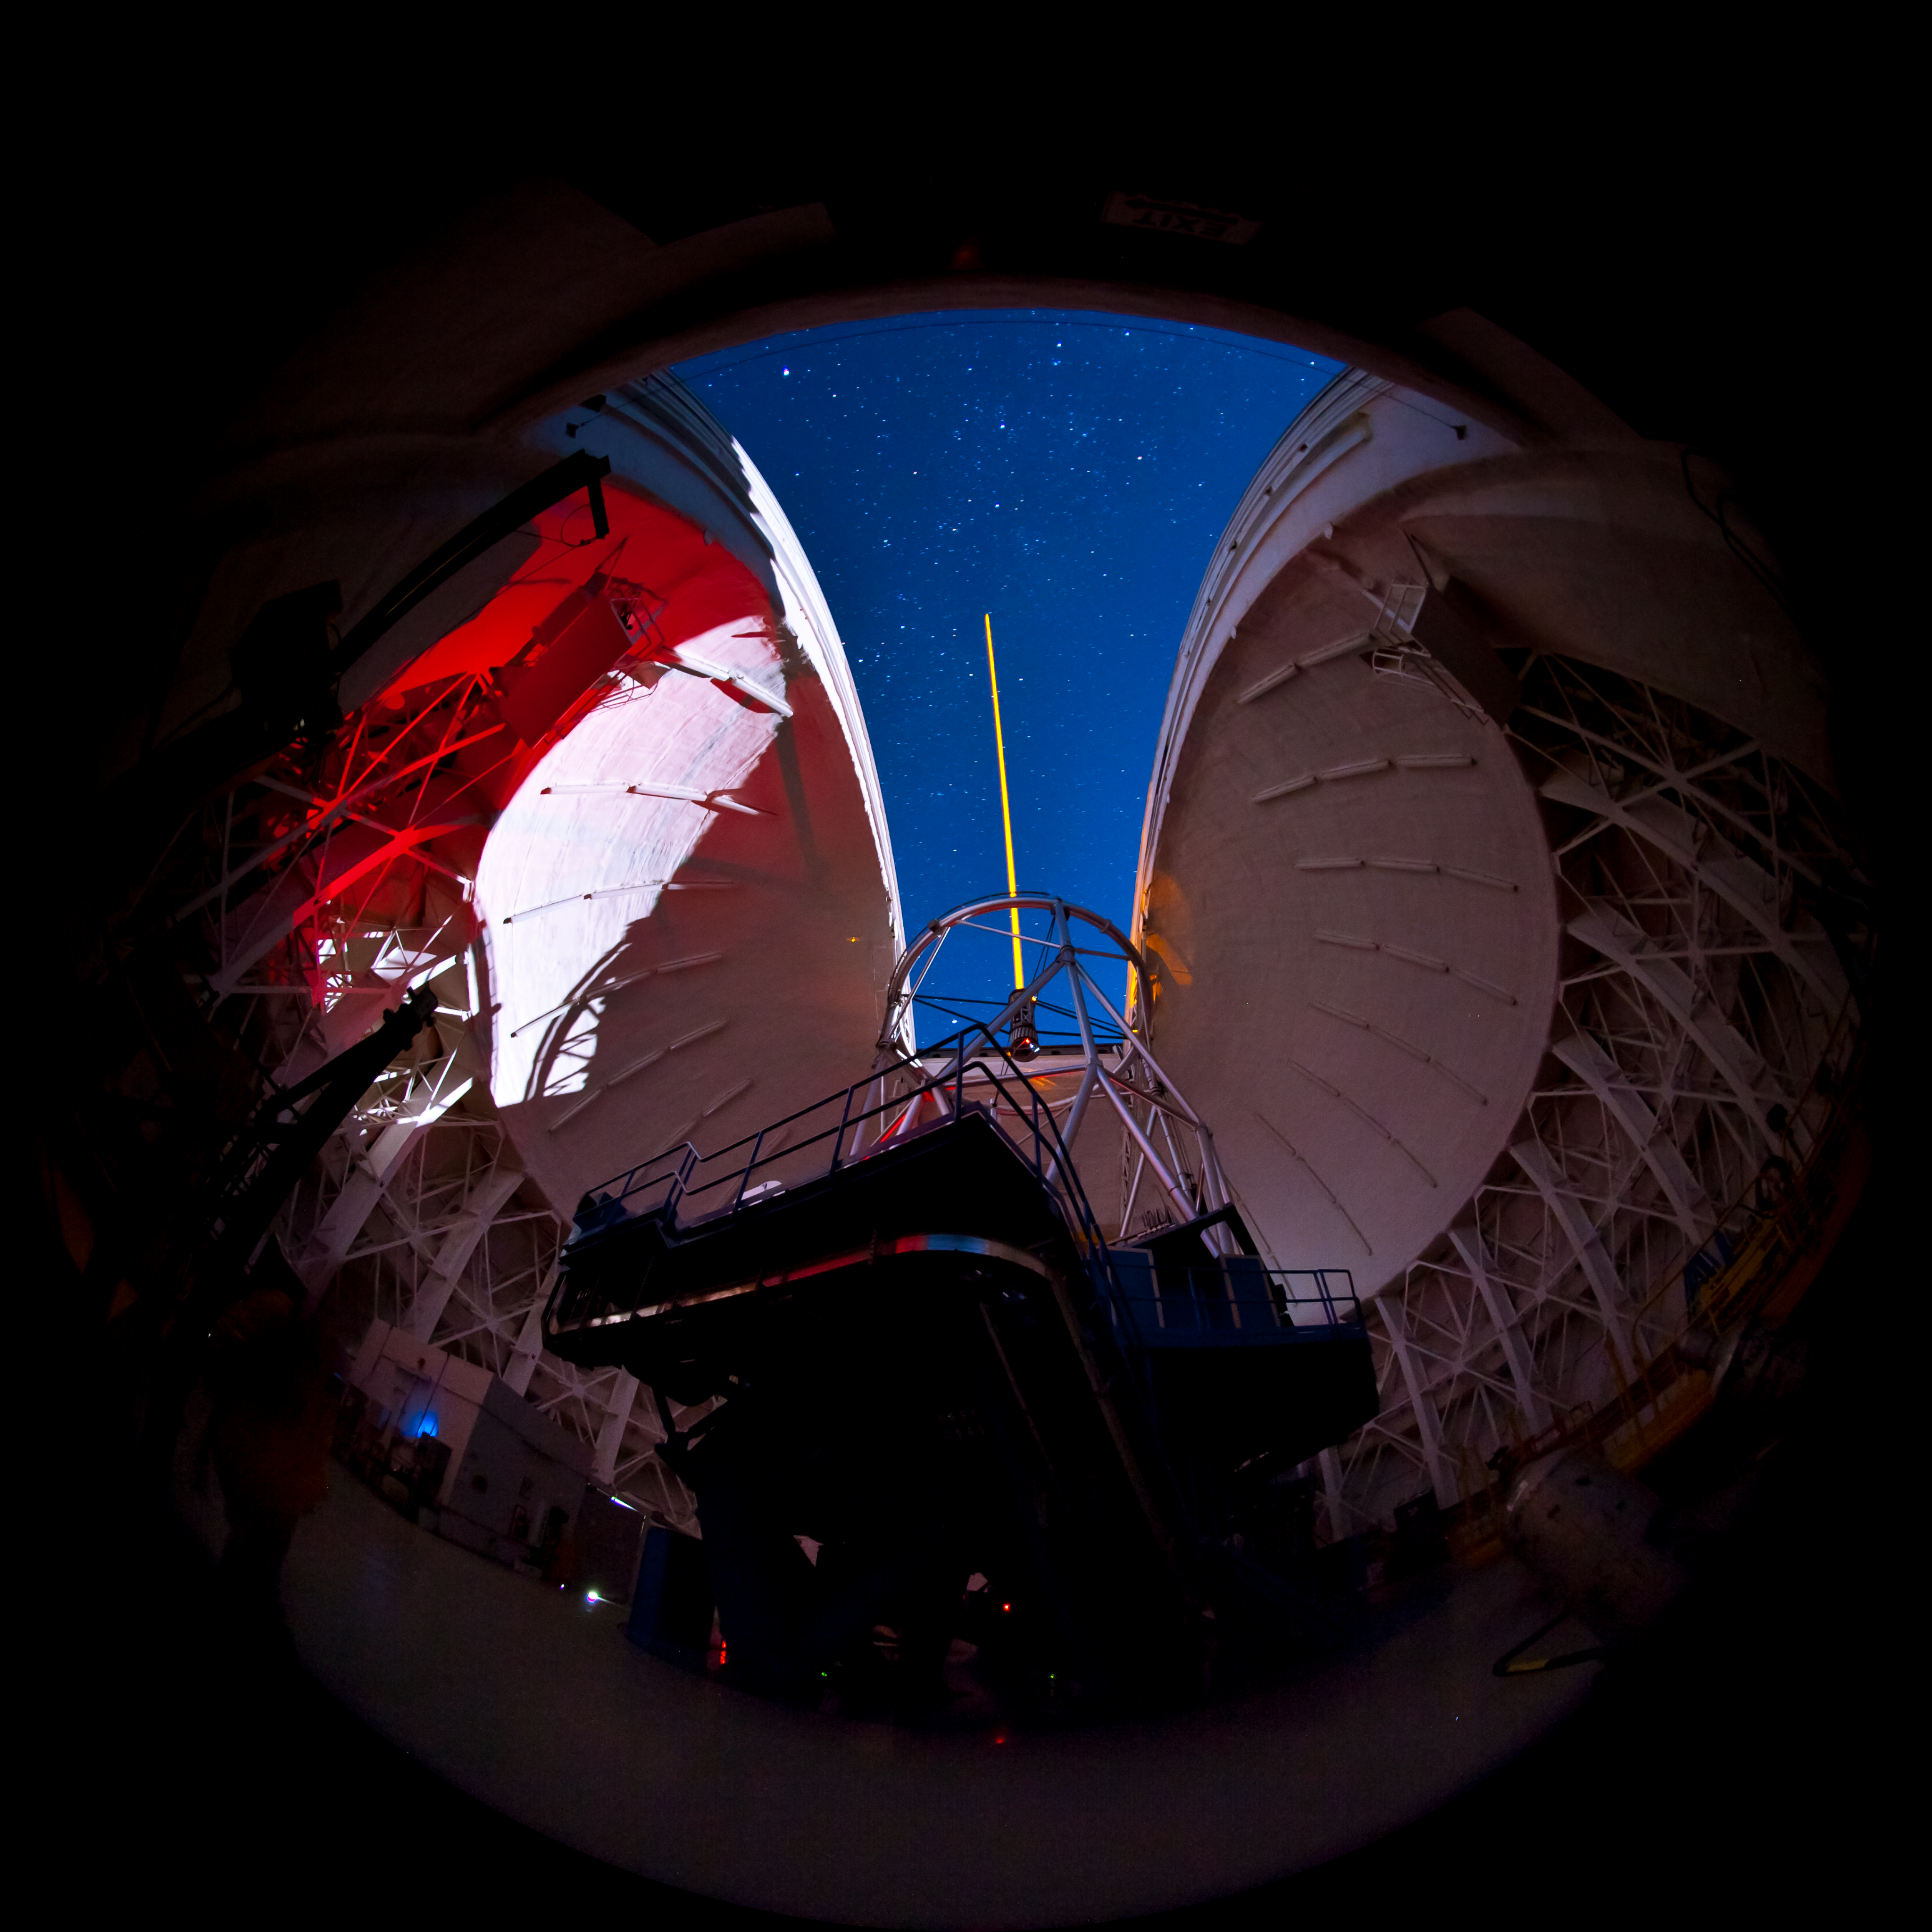

GS Laser Propagation

Fish eye view of the Gemini South Laser propagating into the zenith during the first night of on-sky laser operations

Credit: International Gemini Observatory